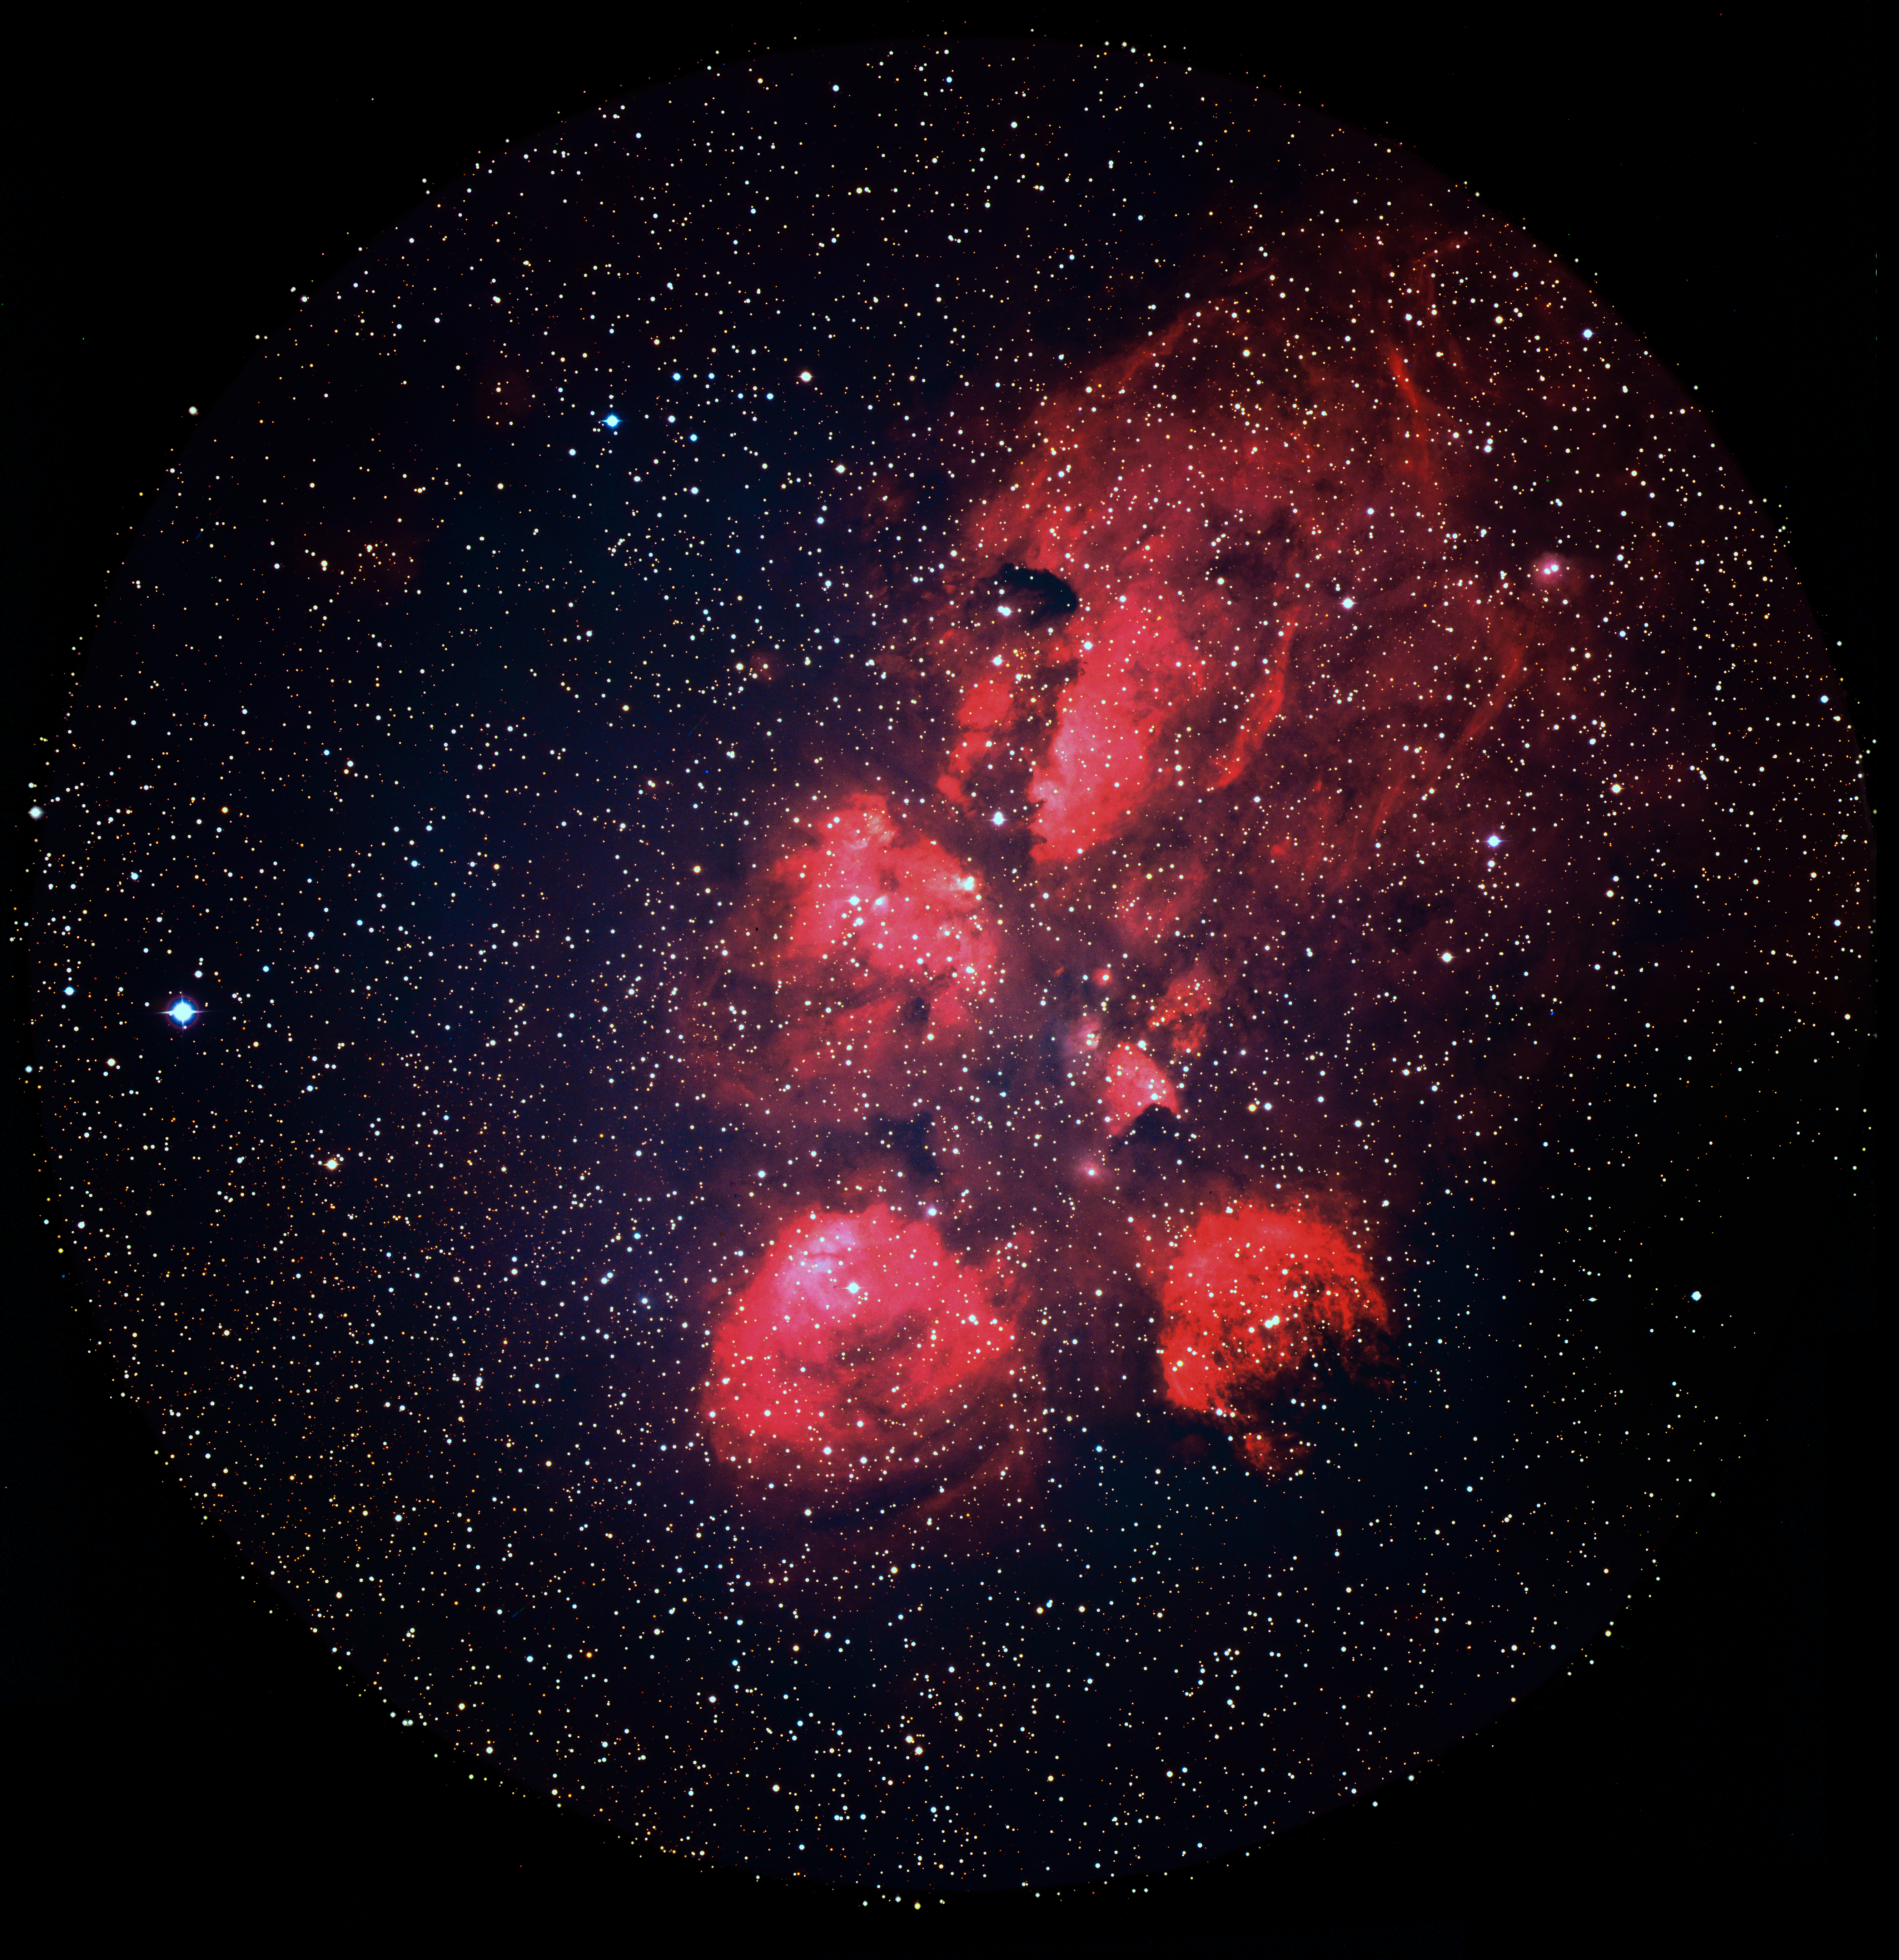

Cat's Paw print in the Scorpius constellation

The distinctive-looking Cat's Paw Nebula, also known as the Bear Claw Nebula and cataloged as NGC 6334, is located in the constellation Scorpius. ESO's 3.6-meter Telescope at the La Silla observatory in Chile gathered the light for this image in 1986.

Credit: ESO